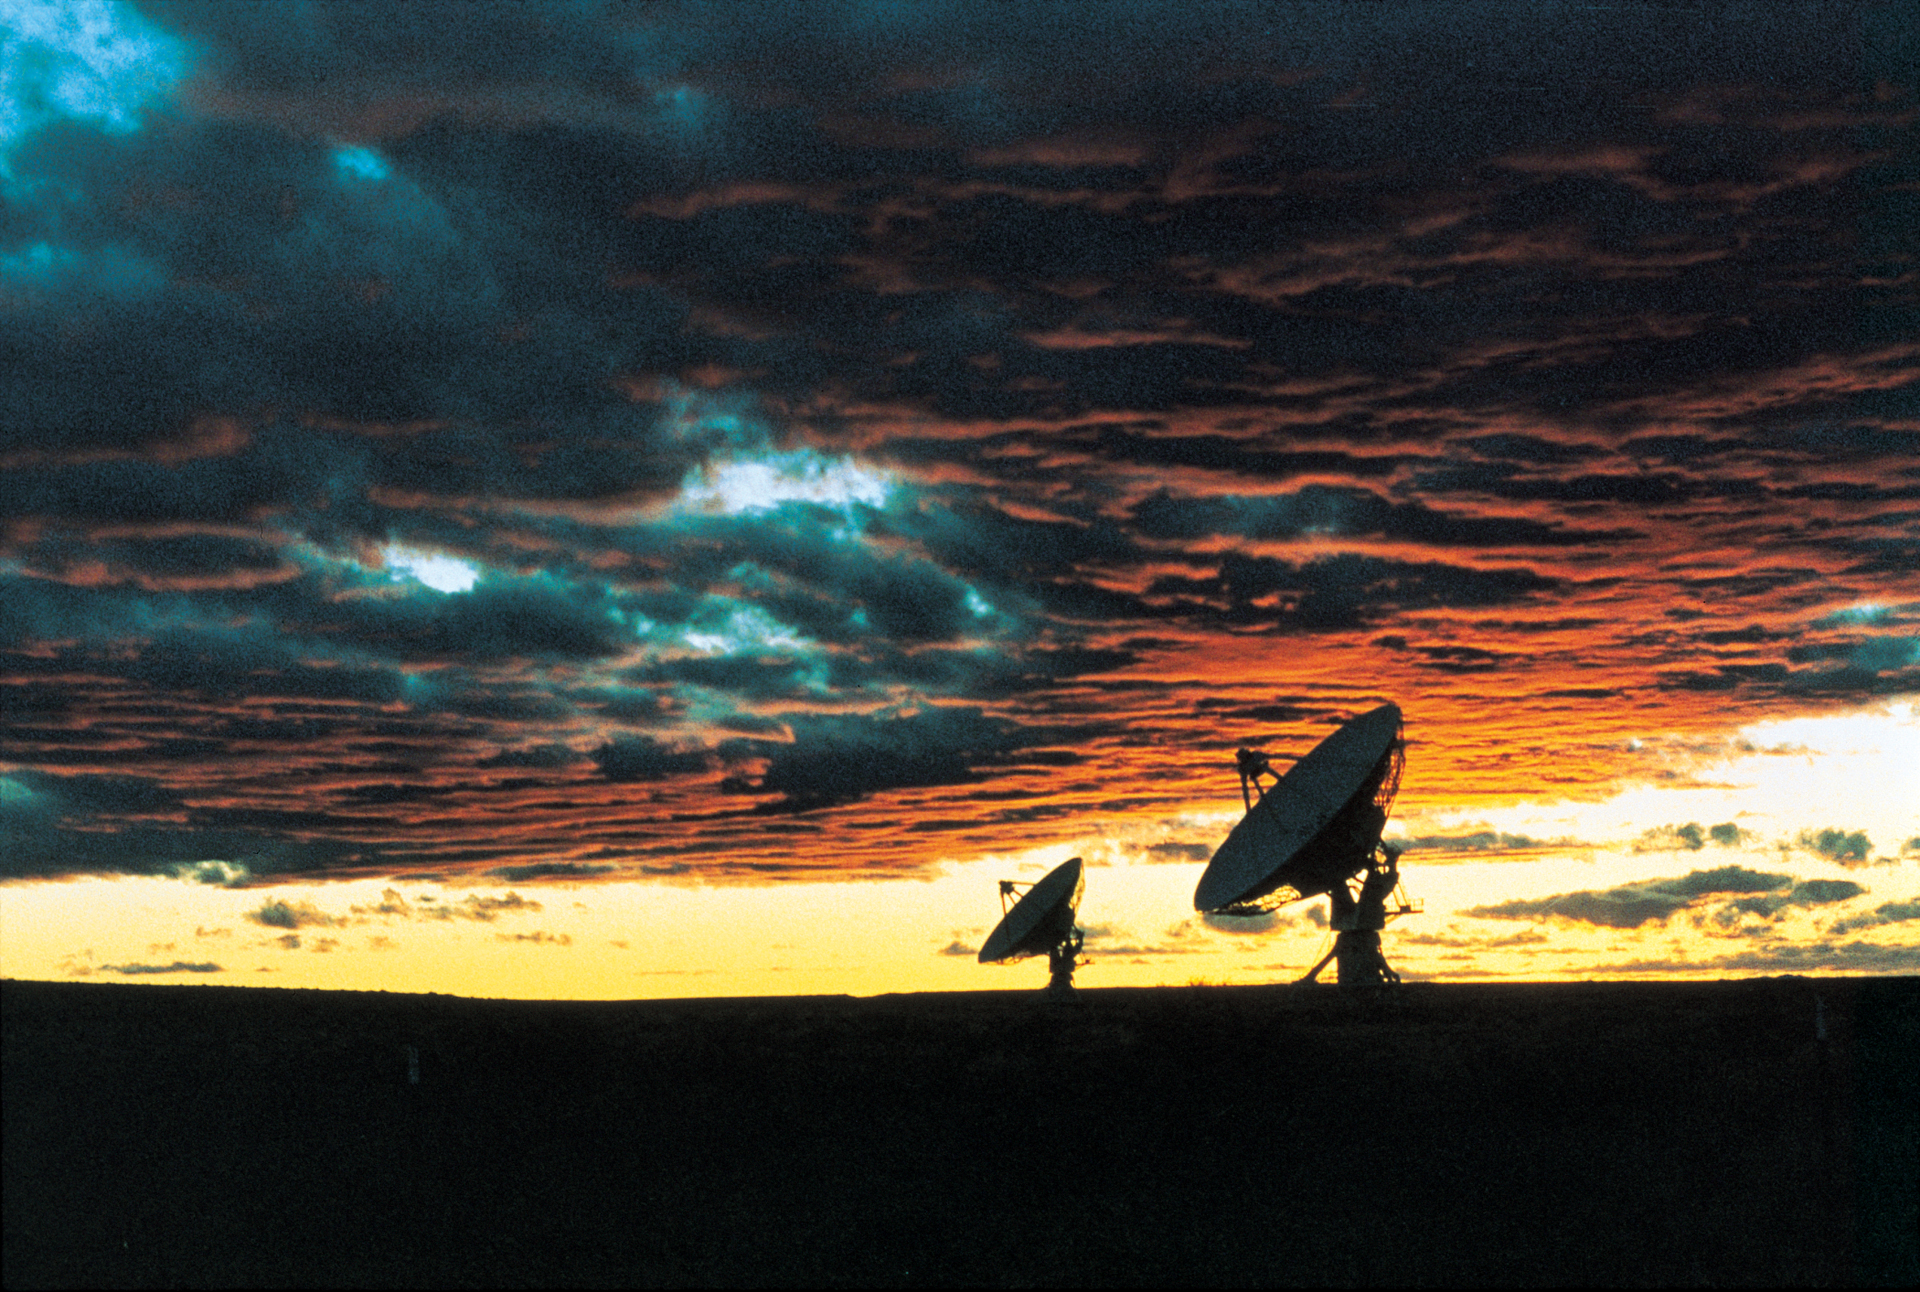

VLA’s Vibrant skies at dusk

Low clouds create a colorful sunset at the Very Large Array in New Mexico. A touch of blue sky is visible through the bottom of the red and orange clouds at dusk.

Credit: NRAO/AUI/NSF